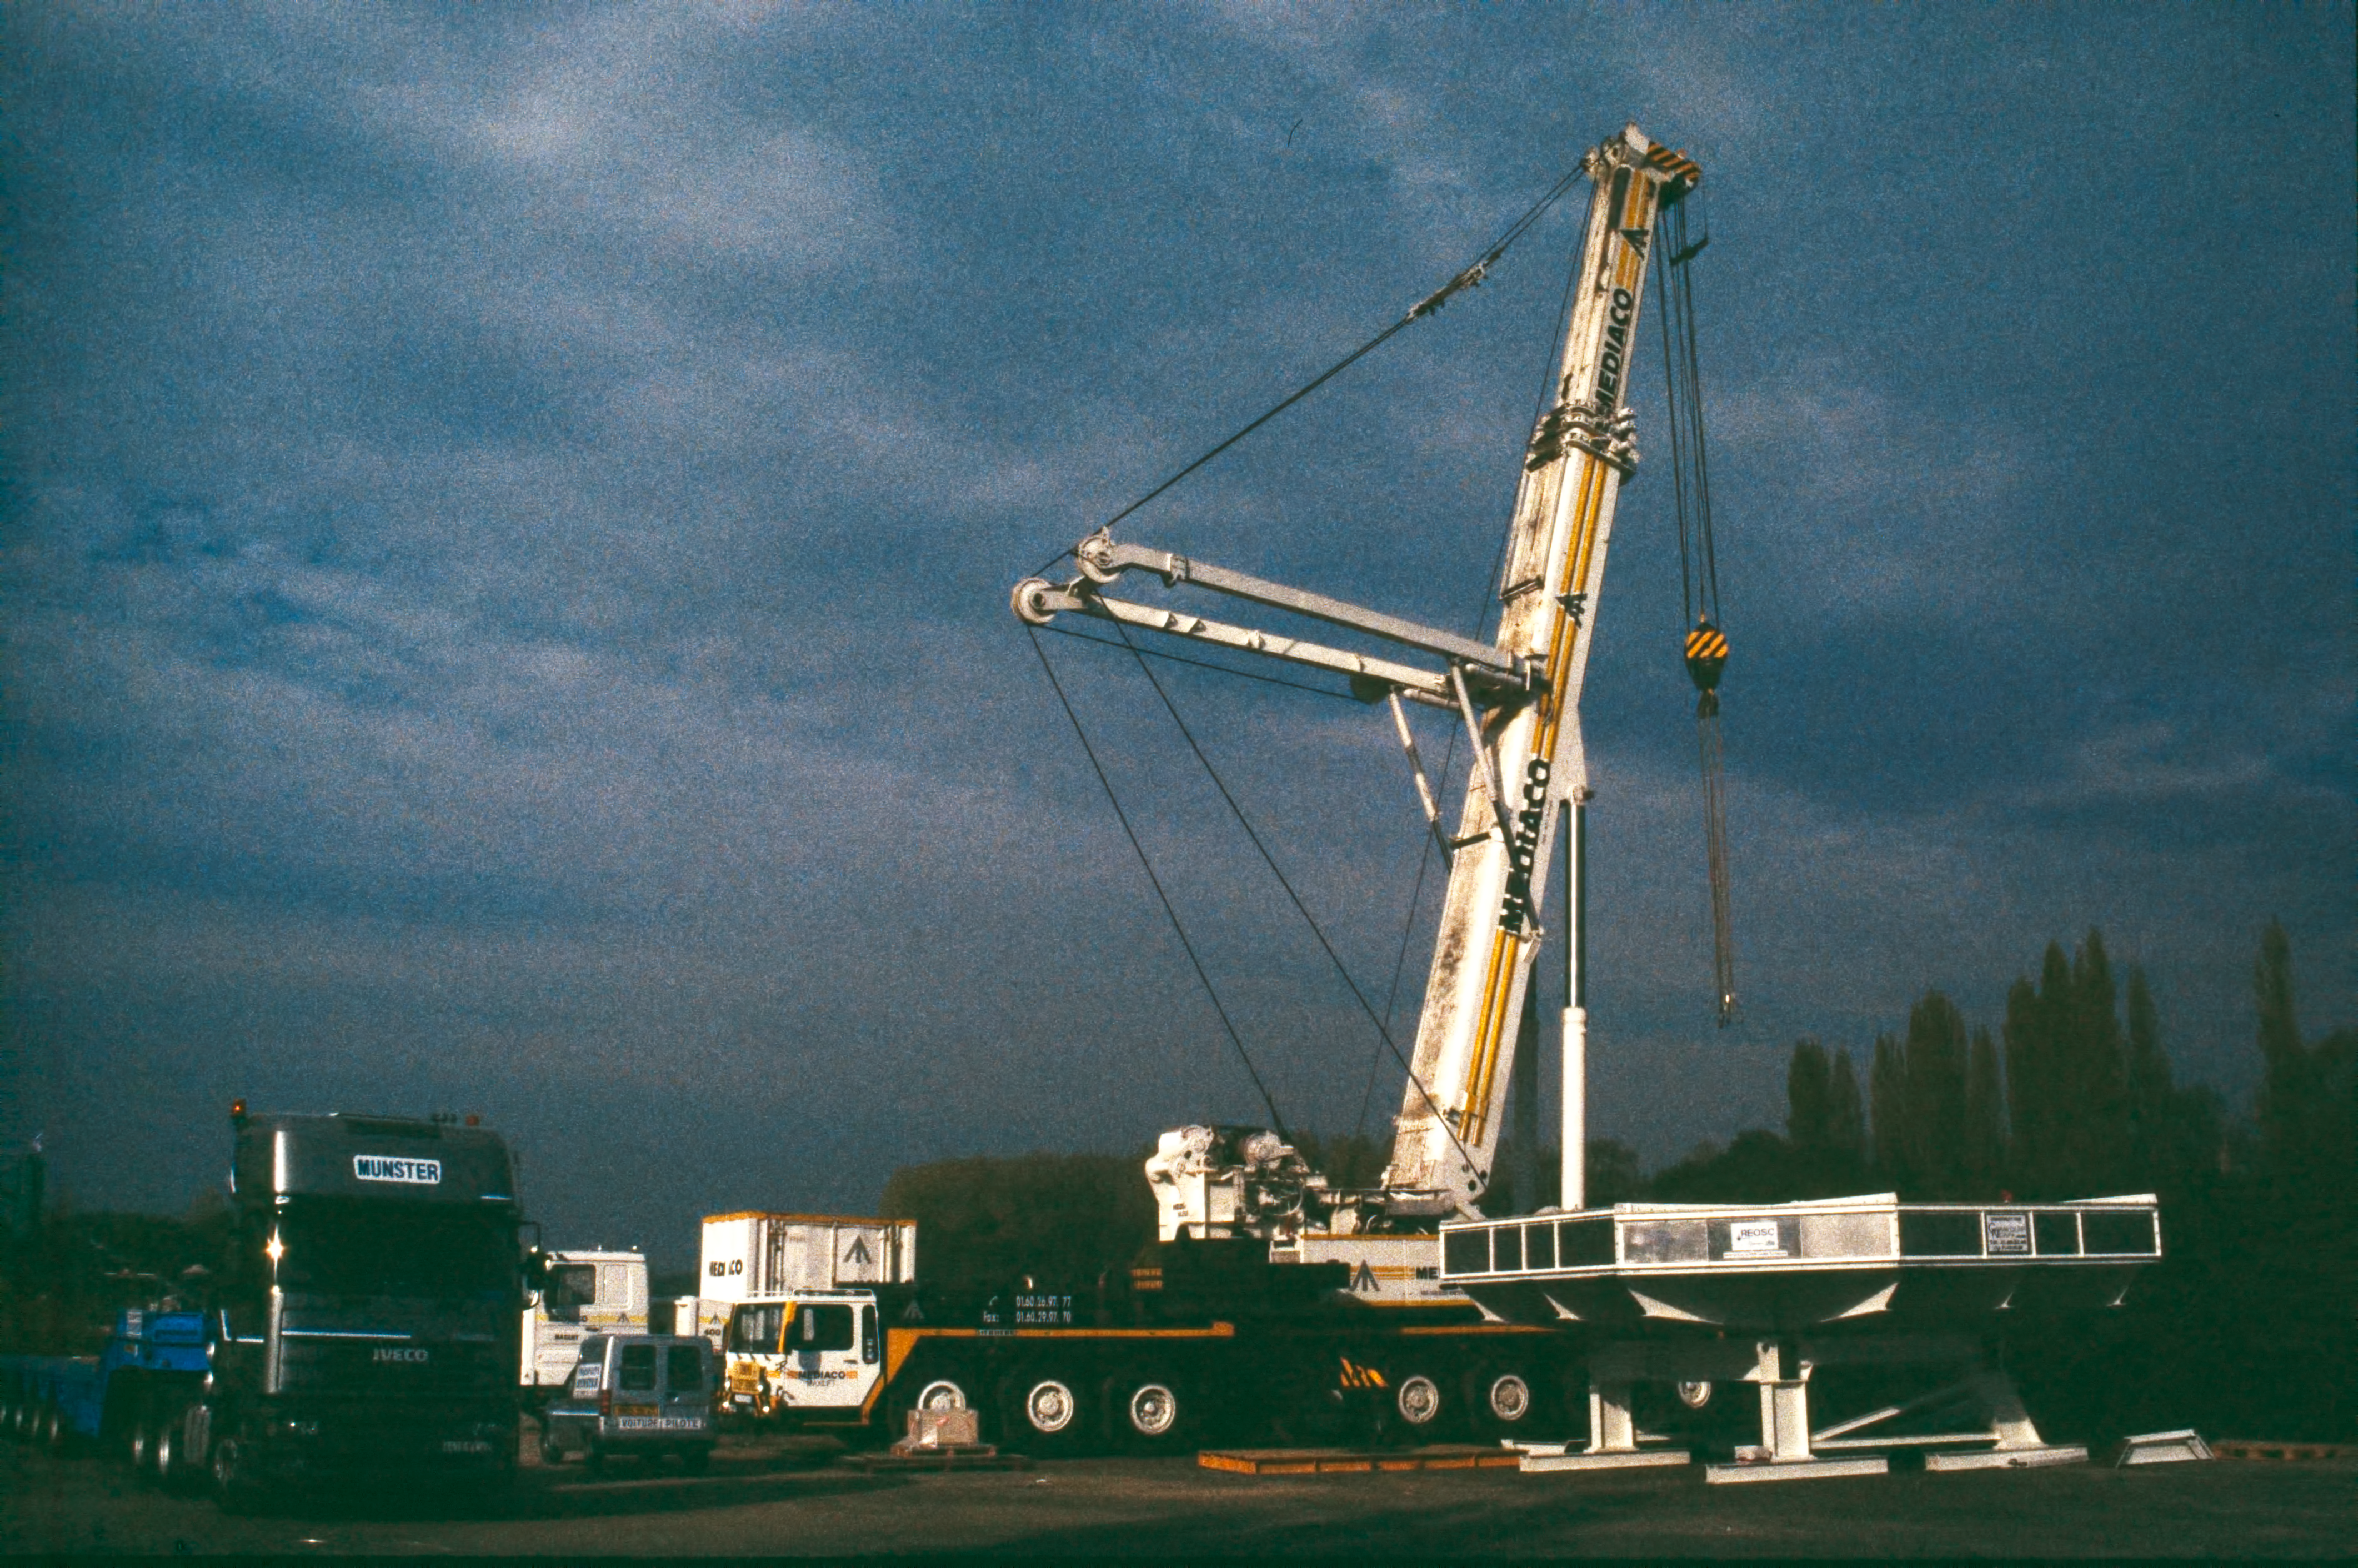

REOSC to Le Havre

The first primary mirror on the way from REOSC to Le Havre, Oct. 1997

Credit: ESO/P. Dierickx